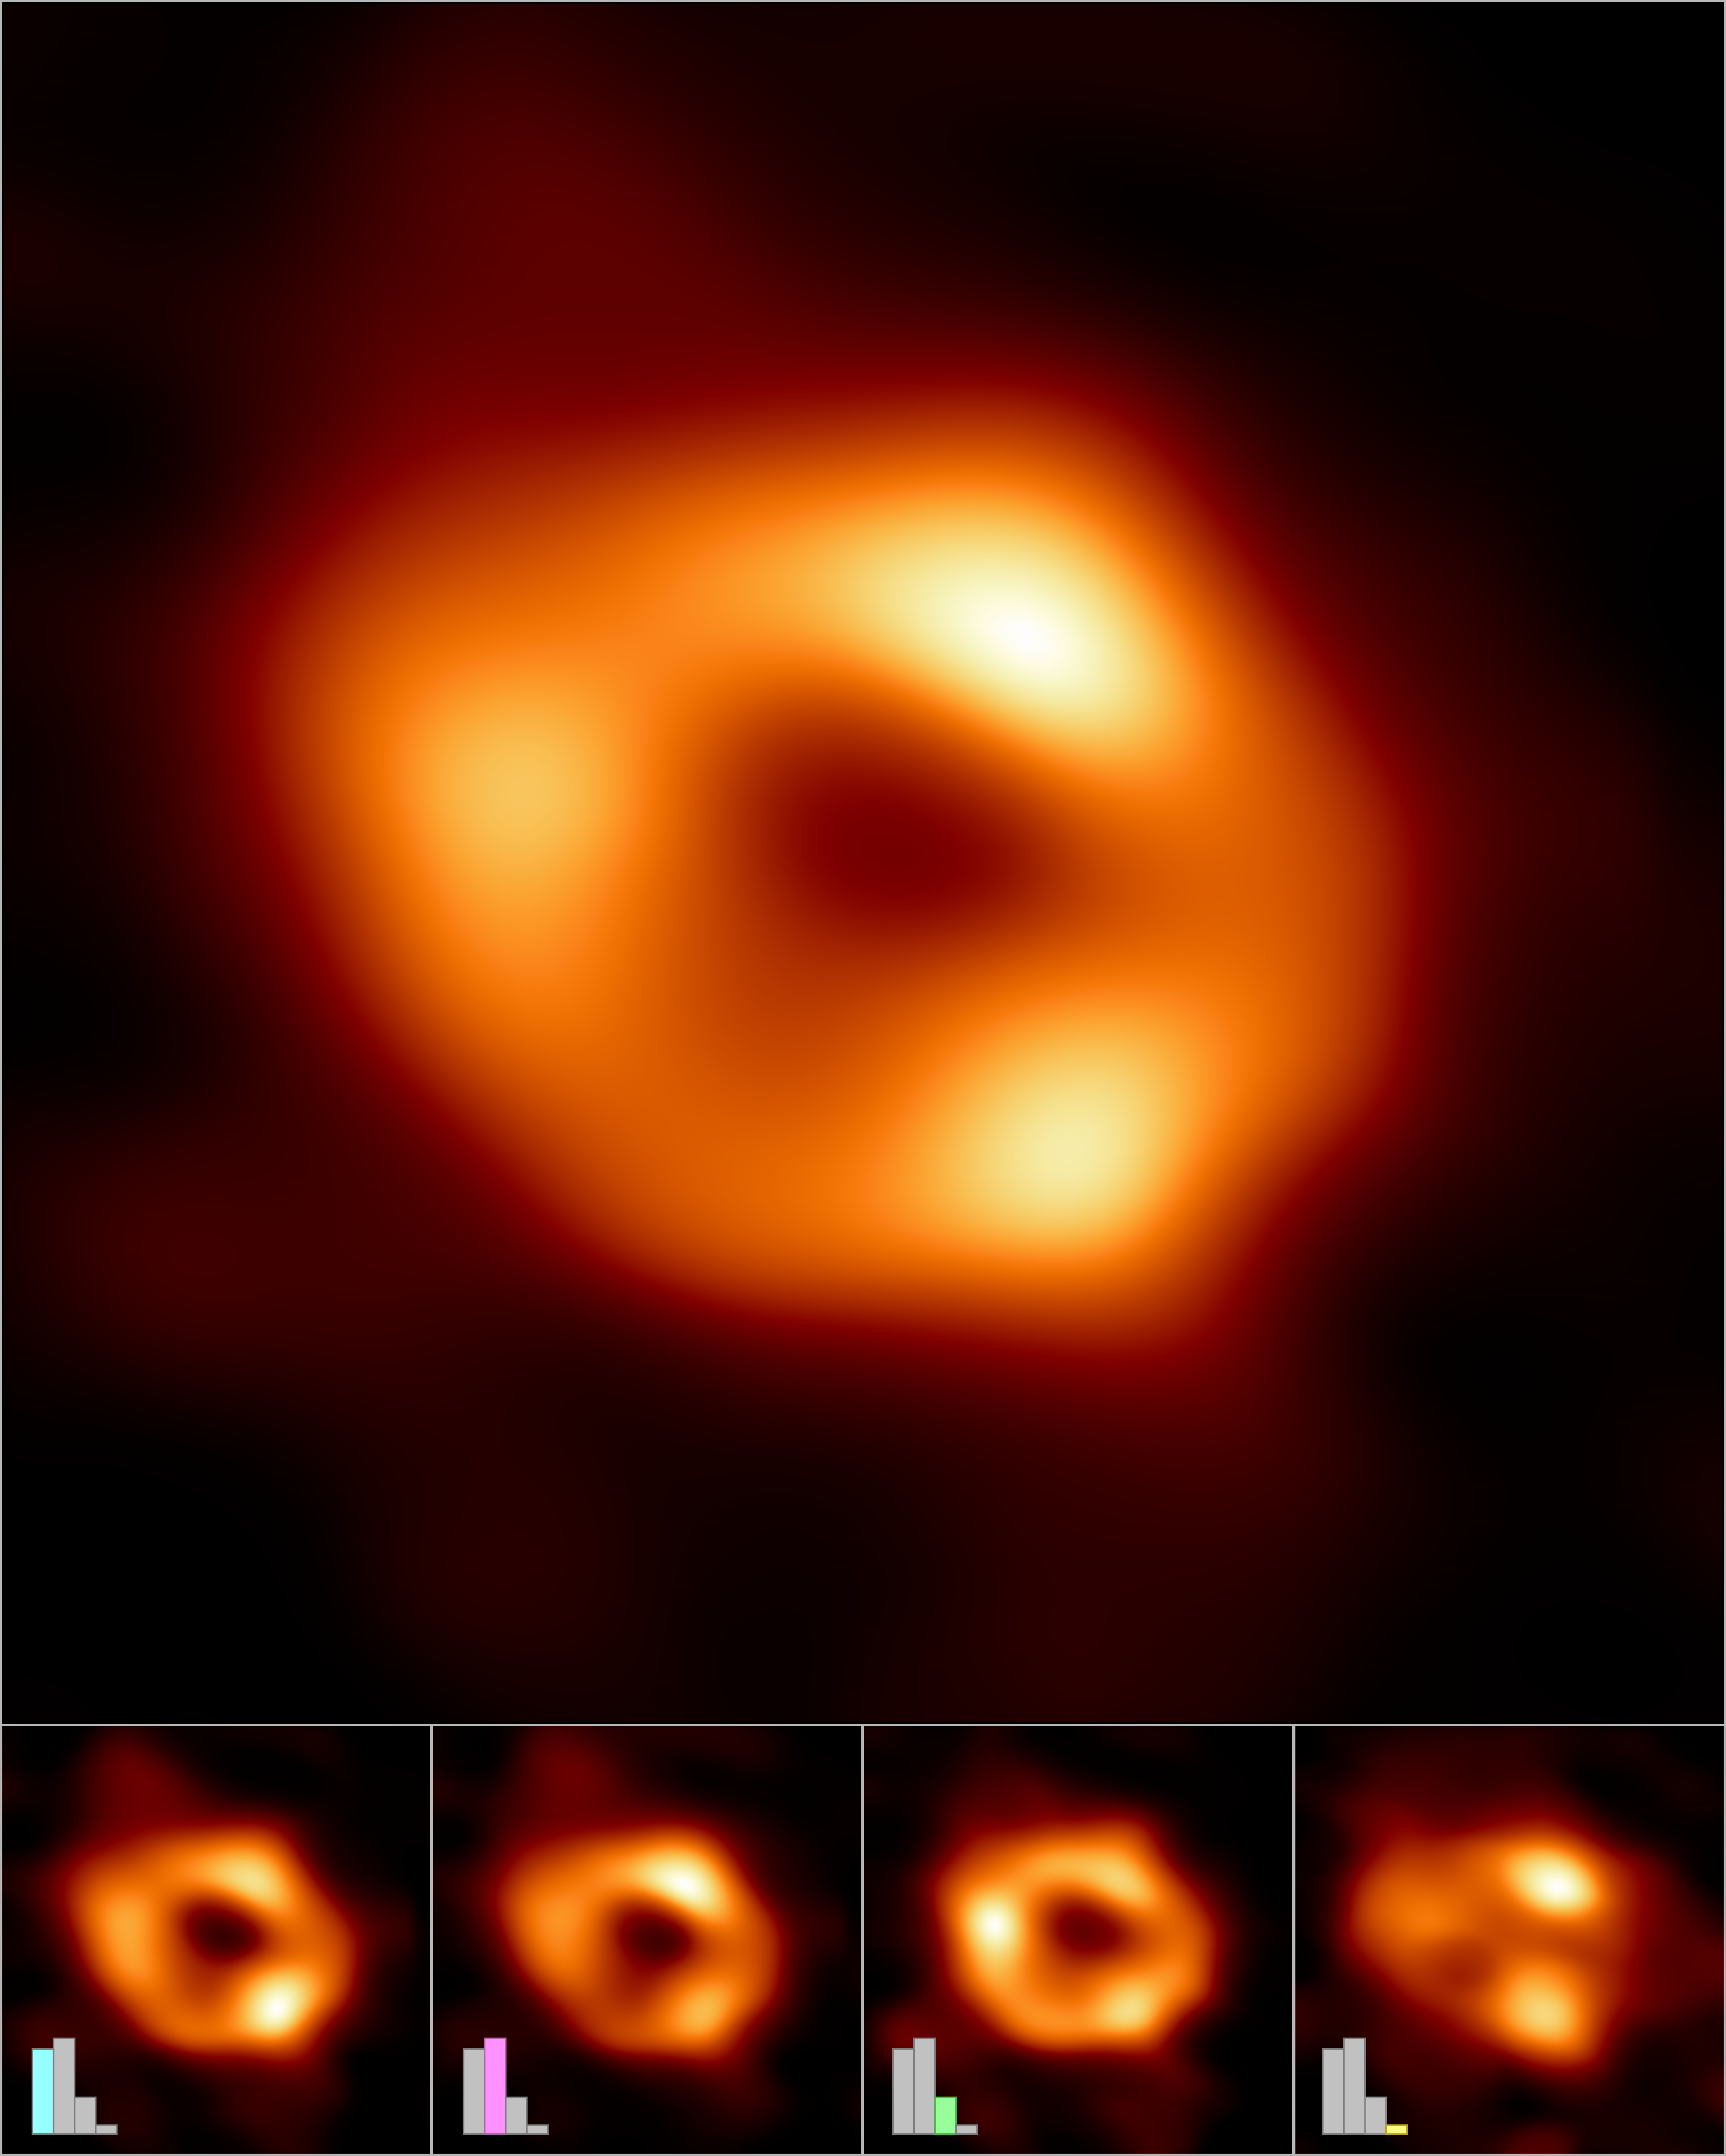

Making of the image of the black hole at the centre of the Milky Way

The Event Horizon Telescope (EHT) Collaboration has created a single image (top frame) of the supermassive black hole at the centre of our galaxy, called Sagittarius A*, or Sgr A* for short, by combining images extracted from the EHT observations.

The main image was produced by averaging together thousands of images created using different computational methods — all of which accurately fit the EHT data. This averaged image retains features more commonly seen in the varied images, and suppresses features that appear infrequently.

The images can also be clustered into four groups based on similar features. An averaged, representative image for each of the four clusters is shown in the bottom row. Three of the clusters show a ring structure but, with differently distributed brightness around the ring. The fourth cluster contains images that also fit the data but do not appear ring-like.

The bar graphs show the relative number of images belonging to each cluster. Thousands of images fell into each of the first three clusters, while the fourth and smallest cluster contains only hundreds of images. The heights of the bars indicate the relative "weights," or contributions, of each cluster to the averaged image at top.

In addition to other facilities, the EHT network of radio observatories that made this image possible includes the Atacama Large Millimeter/submillimeter Array (ALMA) and the Atacama Pathfinder EXperiment (APEX) in the Atacama Desert in Chile, co-owned and co-operated by ESO is a partner on behalf of its member states in Europe.

Credit: EHT Collaboration